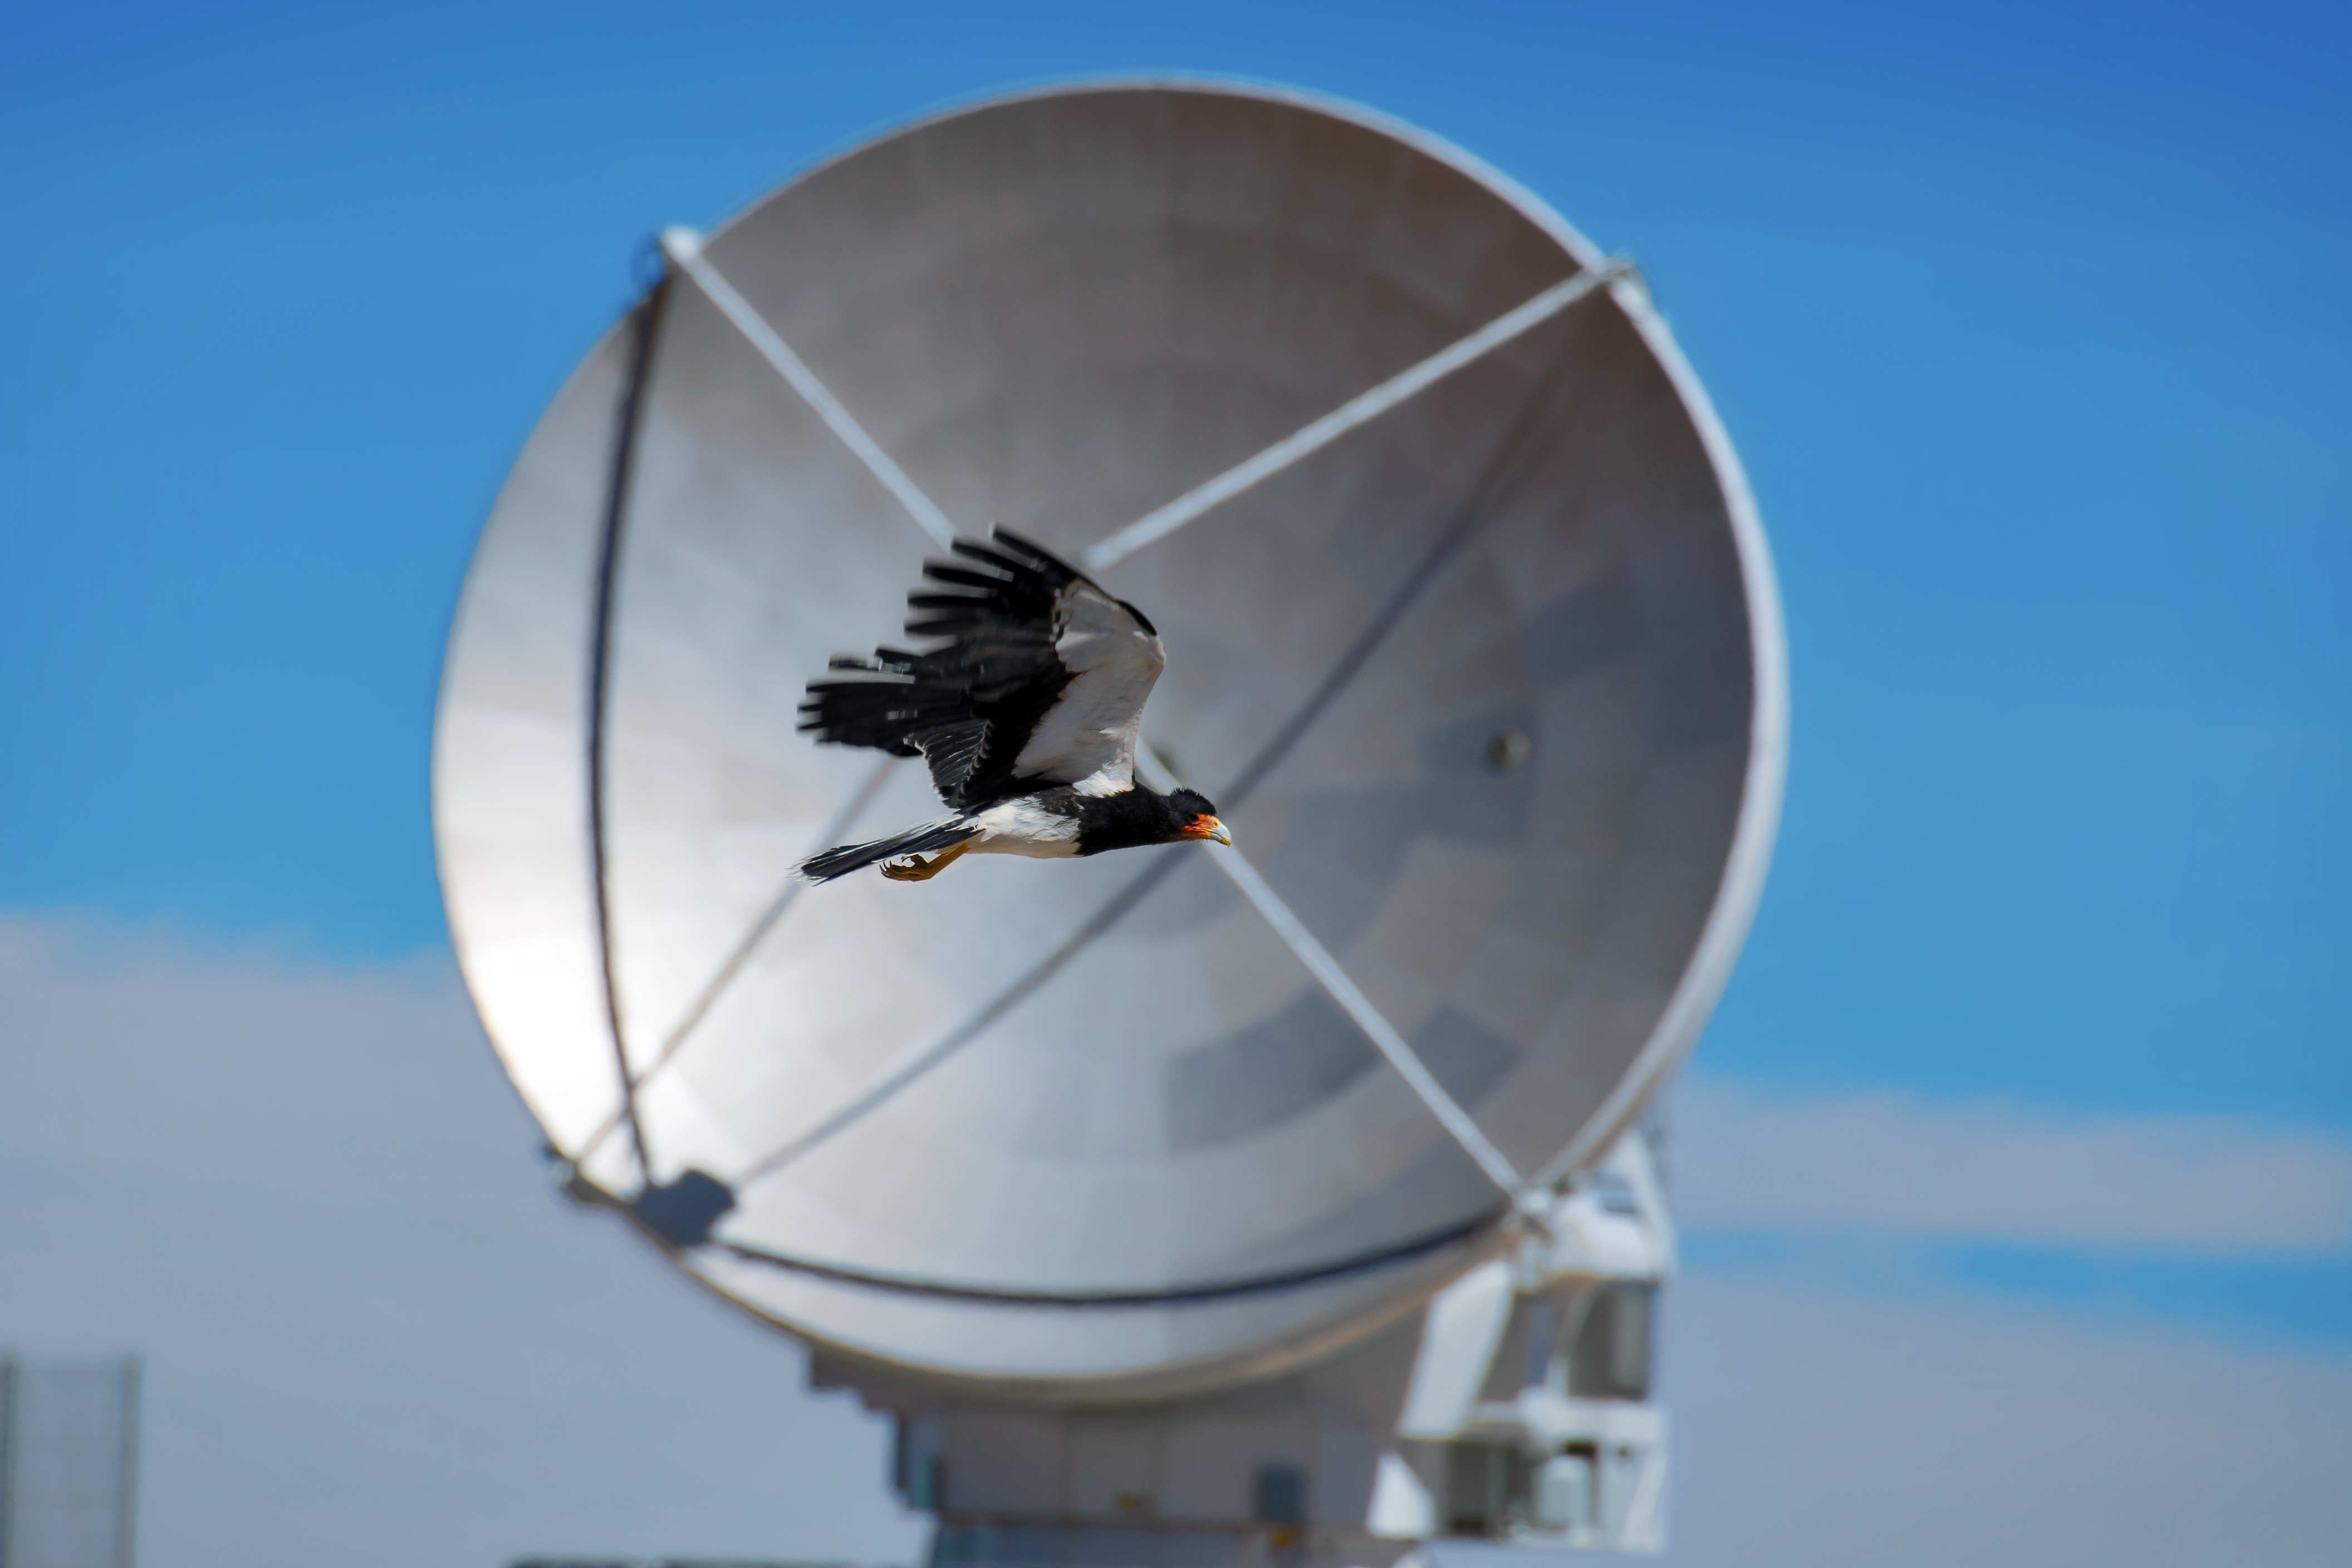

Fauna in Chile

A mountain caracara flies in front of one of the ALMA antennas at the Array Operations Site, 5000 metres above sea level.

Credit: S. Otarola/ESO